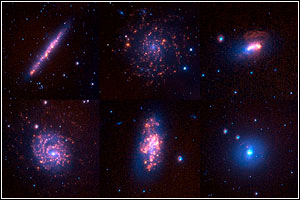

SINGG Survey Mosaic

Credit: NOIRLab